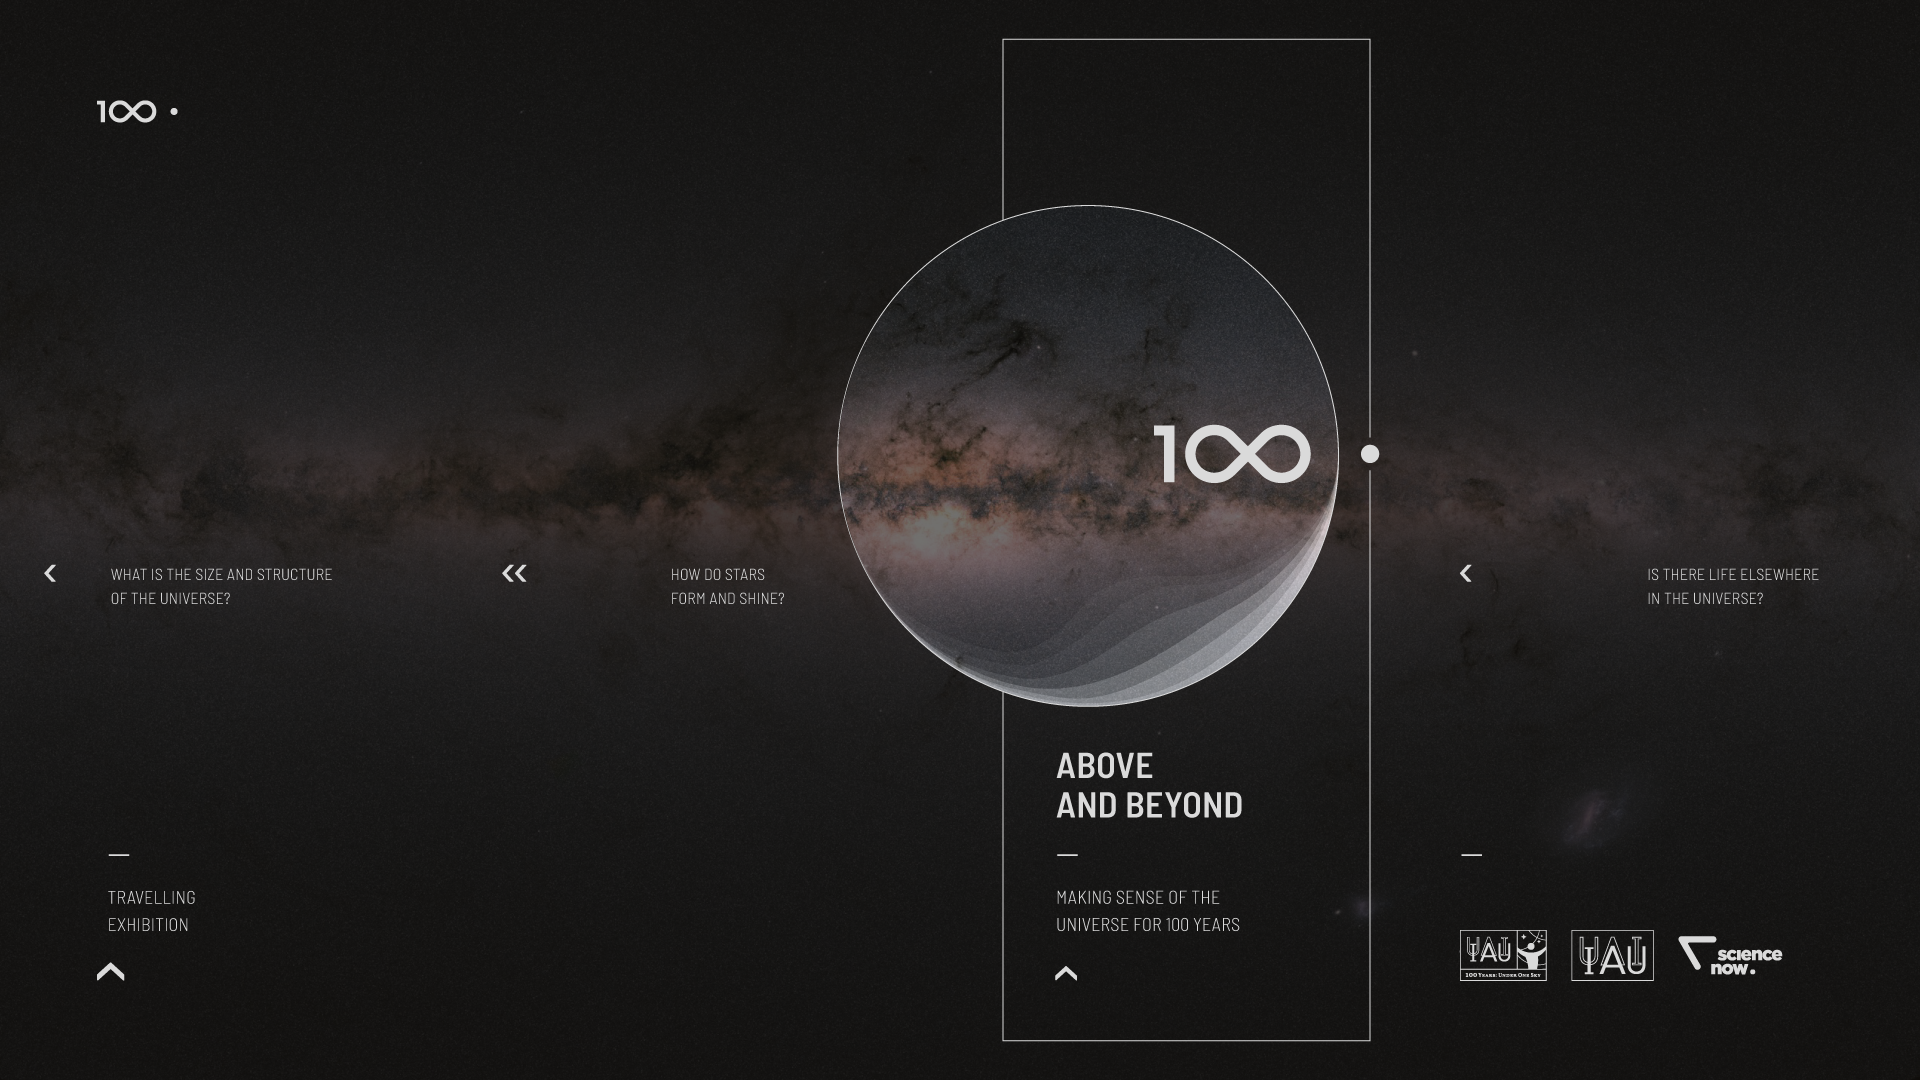

IAU 100th Anniversary Open-source Exhibition Premieres in Vienna

The Above and Beyond open-source exhibition was launched at the International Astronomical Union (IAU) General Assembly in Vienna, Austria. The exhibition — commissioned within the framework of the IAU 100th anniversary celebrations — showcases some of the most significant and surprising astronomical breakthroughs that have shaped science, technology and culture over the last century. Designed in the spirit of open science, it is available as a travelling exhibition, touring major European cities in 2018 and 2019.

Credit: IAU